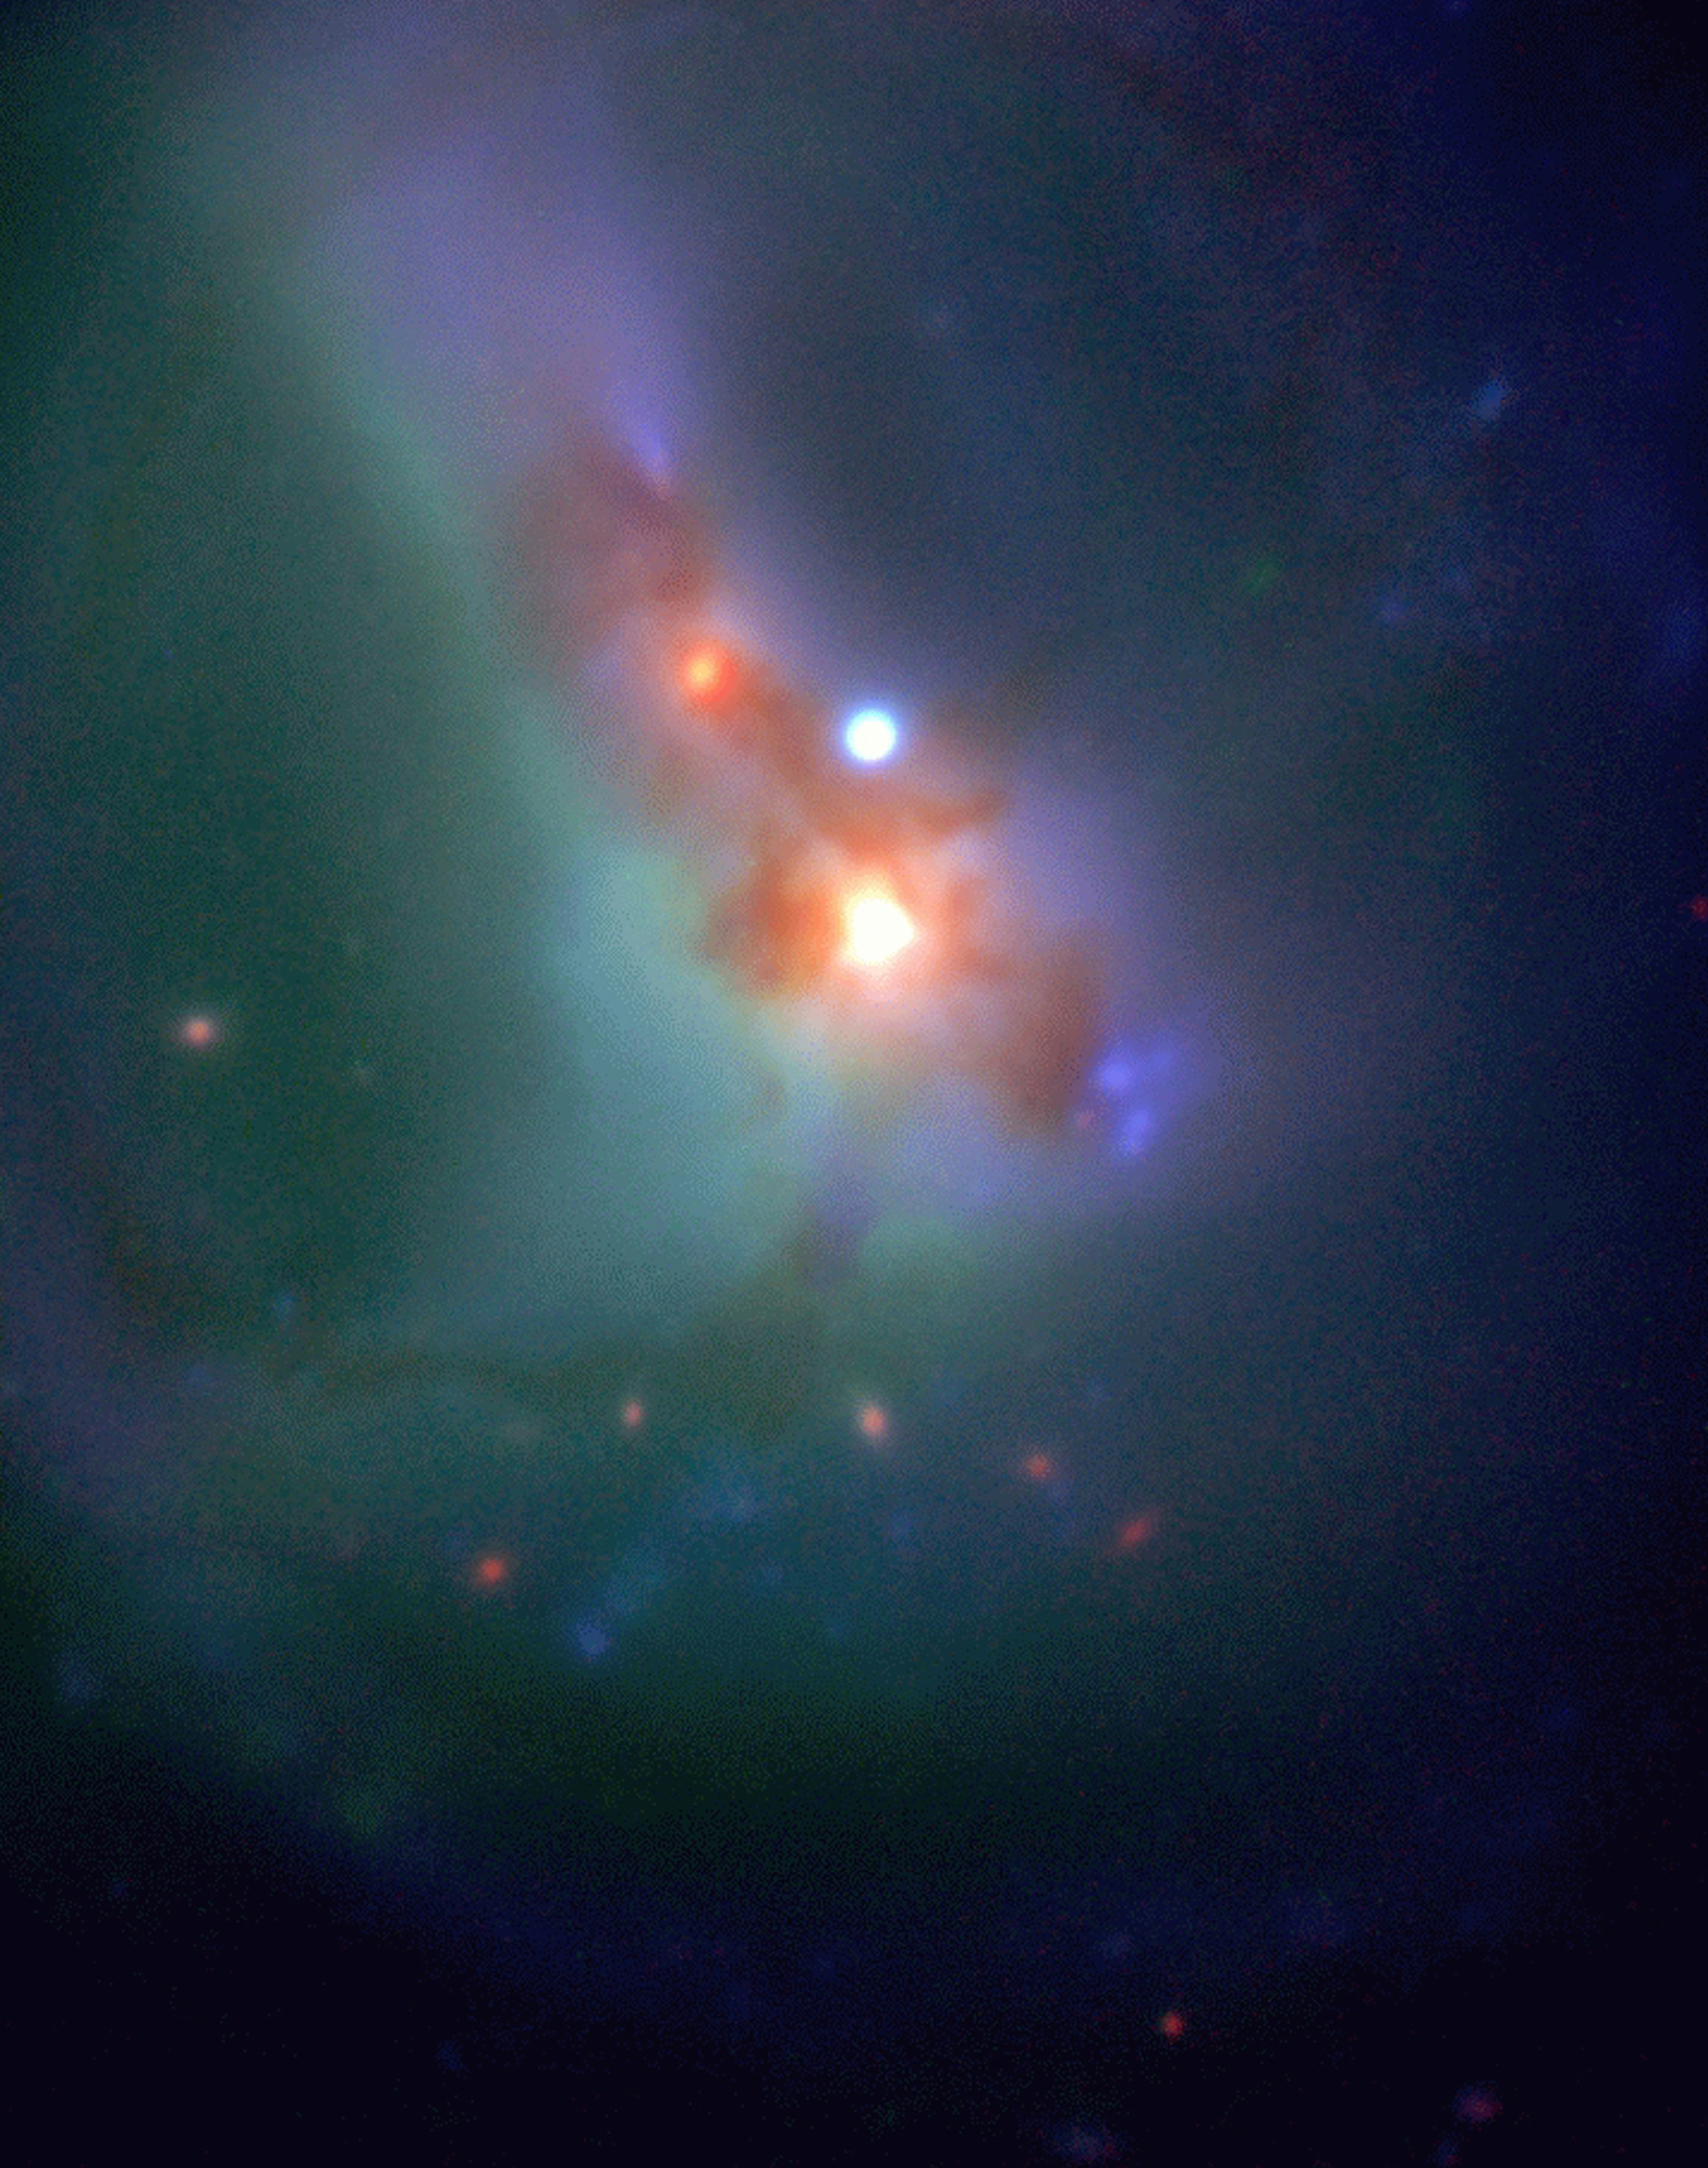

Centre of merging galaxy system ESO202-G23

The image is a colour composite of the merging galaxy system ESO202-G23 made by combining an ISAAC H (1.65µm) exposure with (blue) and R (red) exposures made with the VLT Test Camera at Nasmyth focus. At least one of the two nuclei is obviously an Active Galaxy Nucleus (AGN) whose partially collimated ultraviolet radiation is exciting the surrounding gas to the North. Also visible is a blue star-forming complex to the South of the centre and a complicated pattern of gas emission due to the combination of arms resulting from the merger, as well as heavy dust extinction. Of additional interest is the arc of very red objects in the lower part of the image which are more distant galaxies.

Credit: ESO